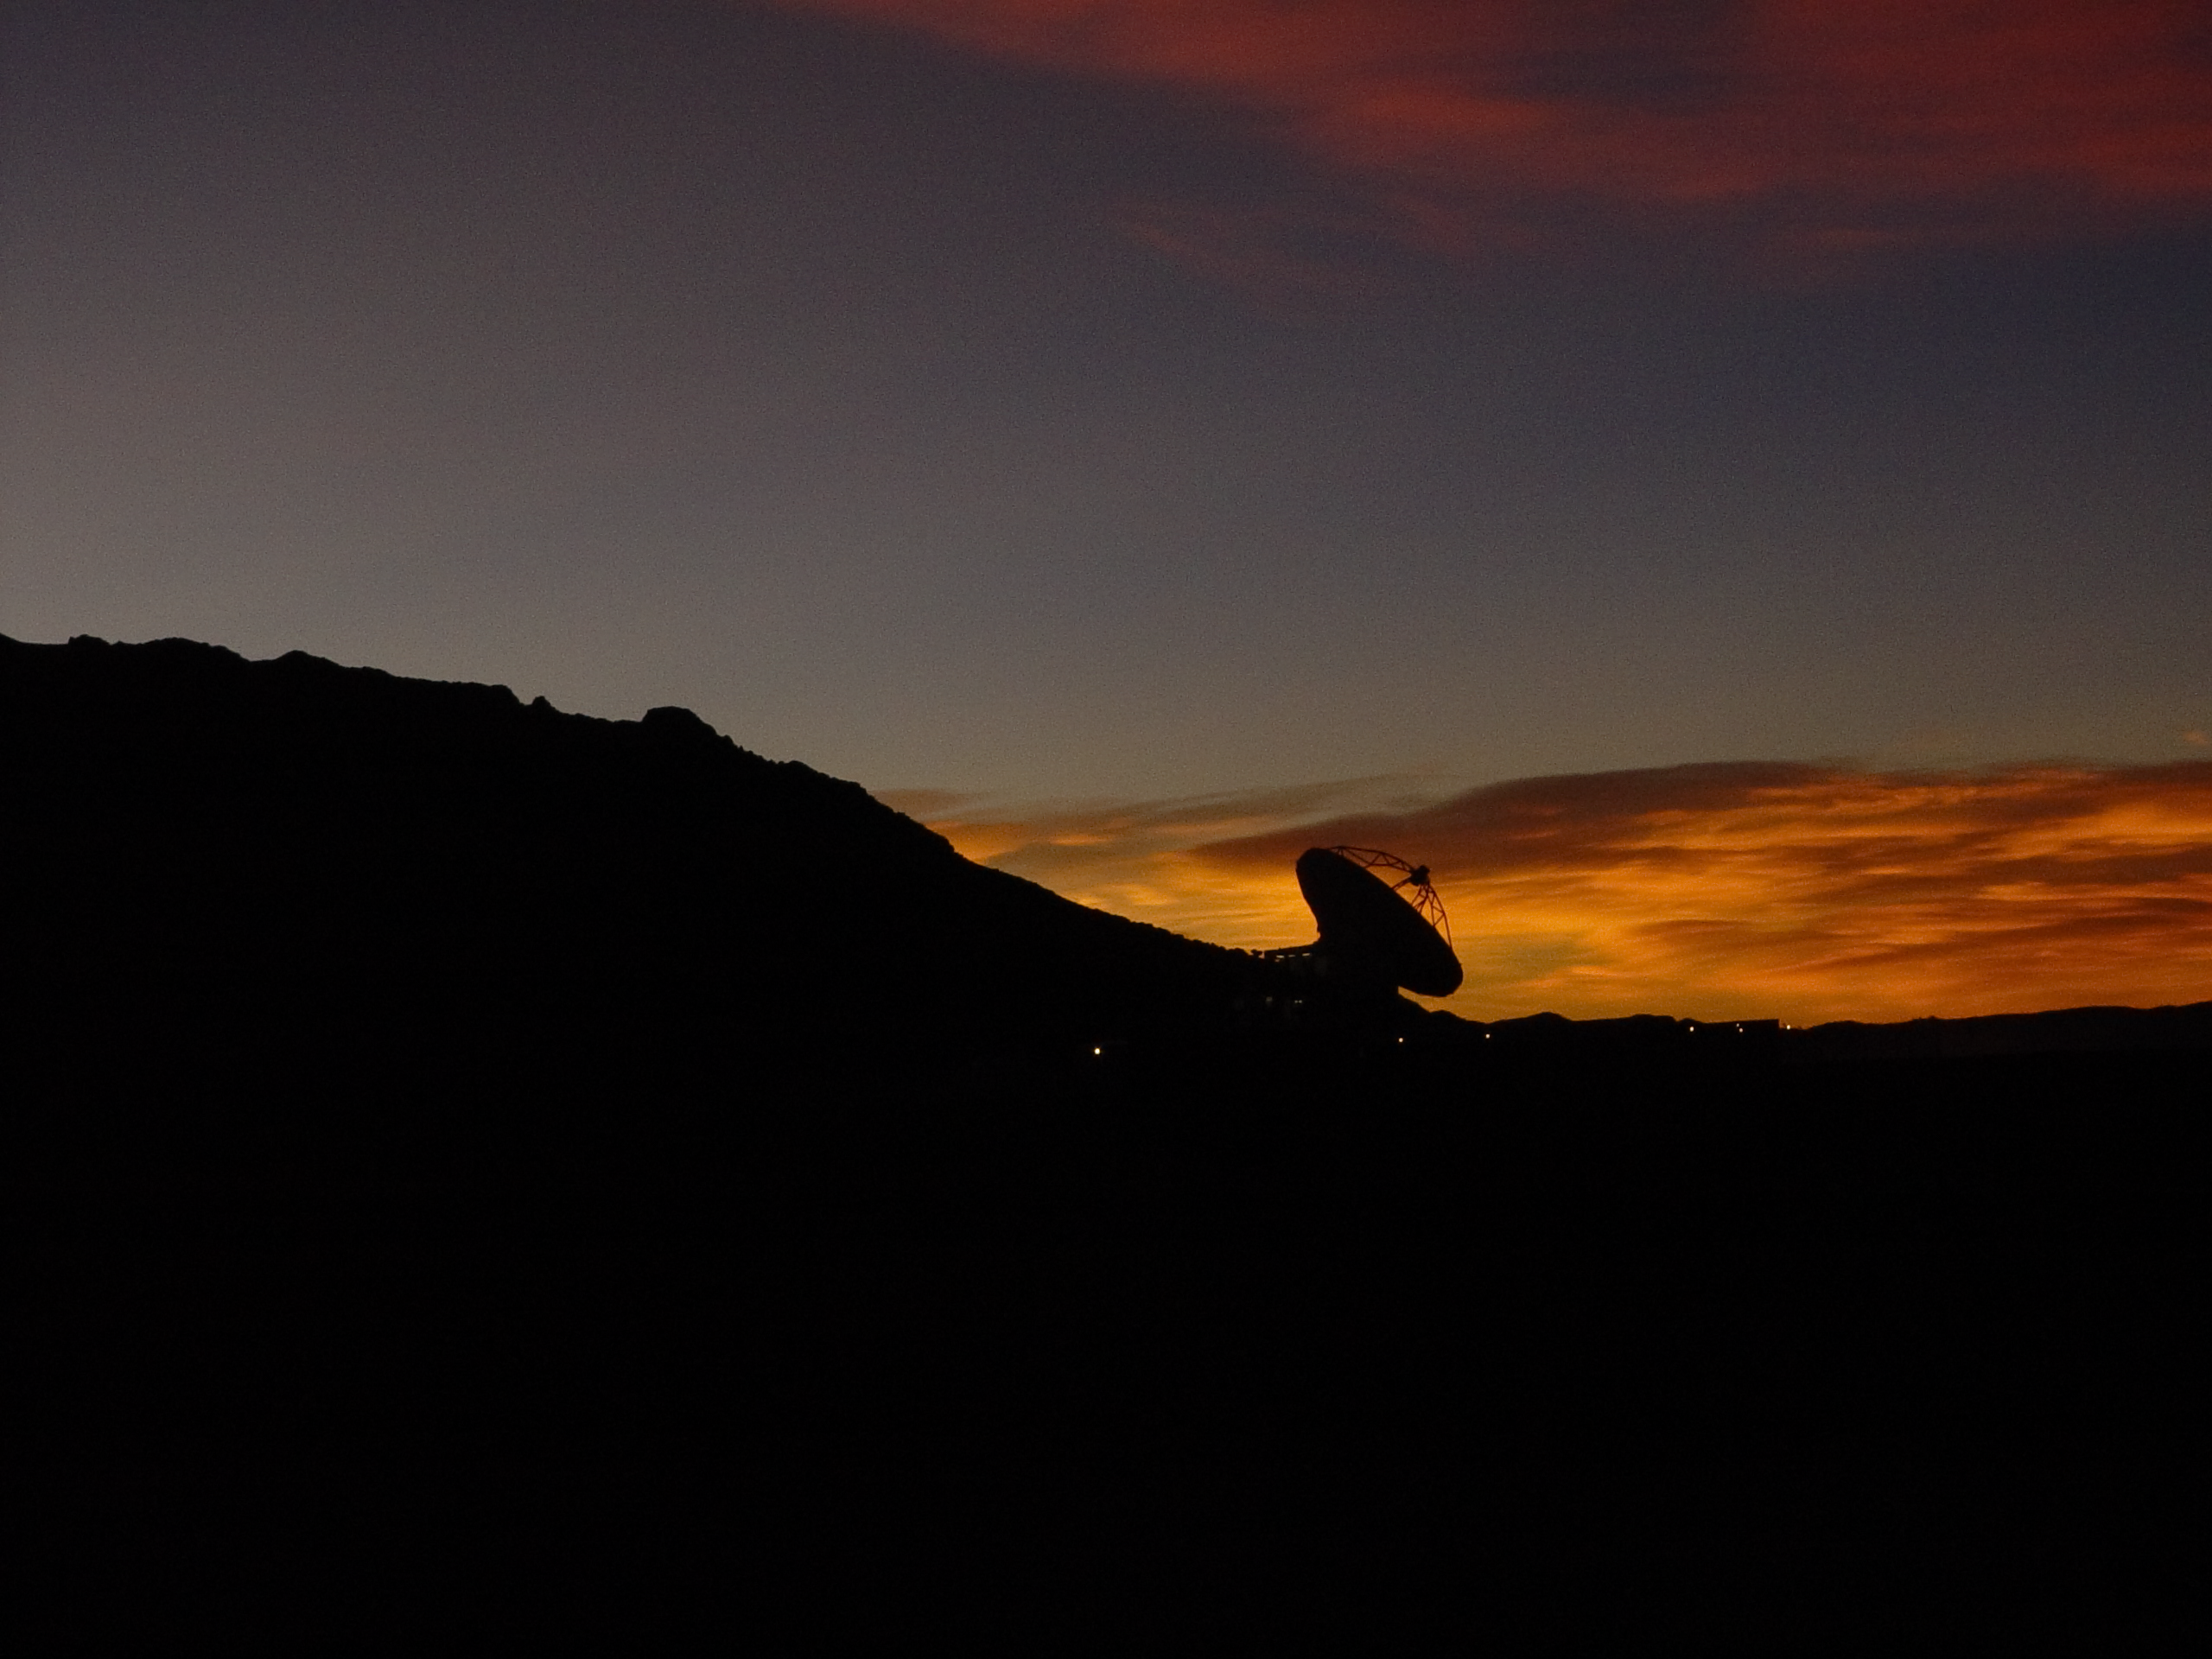

APEX sunset

Spectacular sunset view of the antenna of the Atacama Pathfinder Experiment (APEX).

Credit: ESO